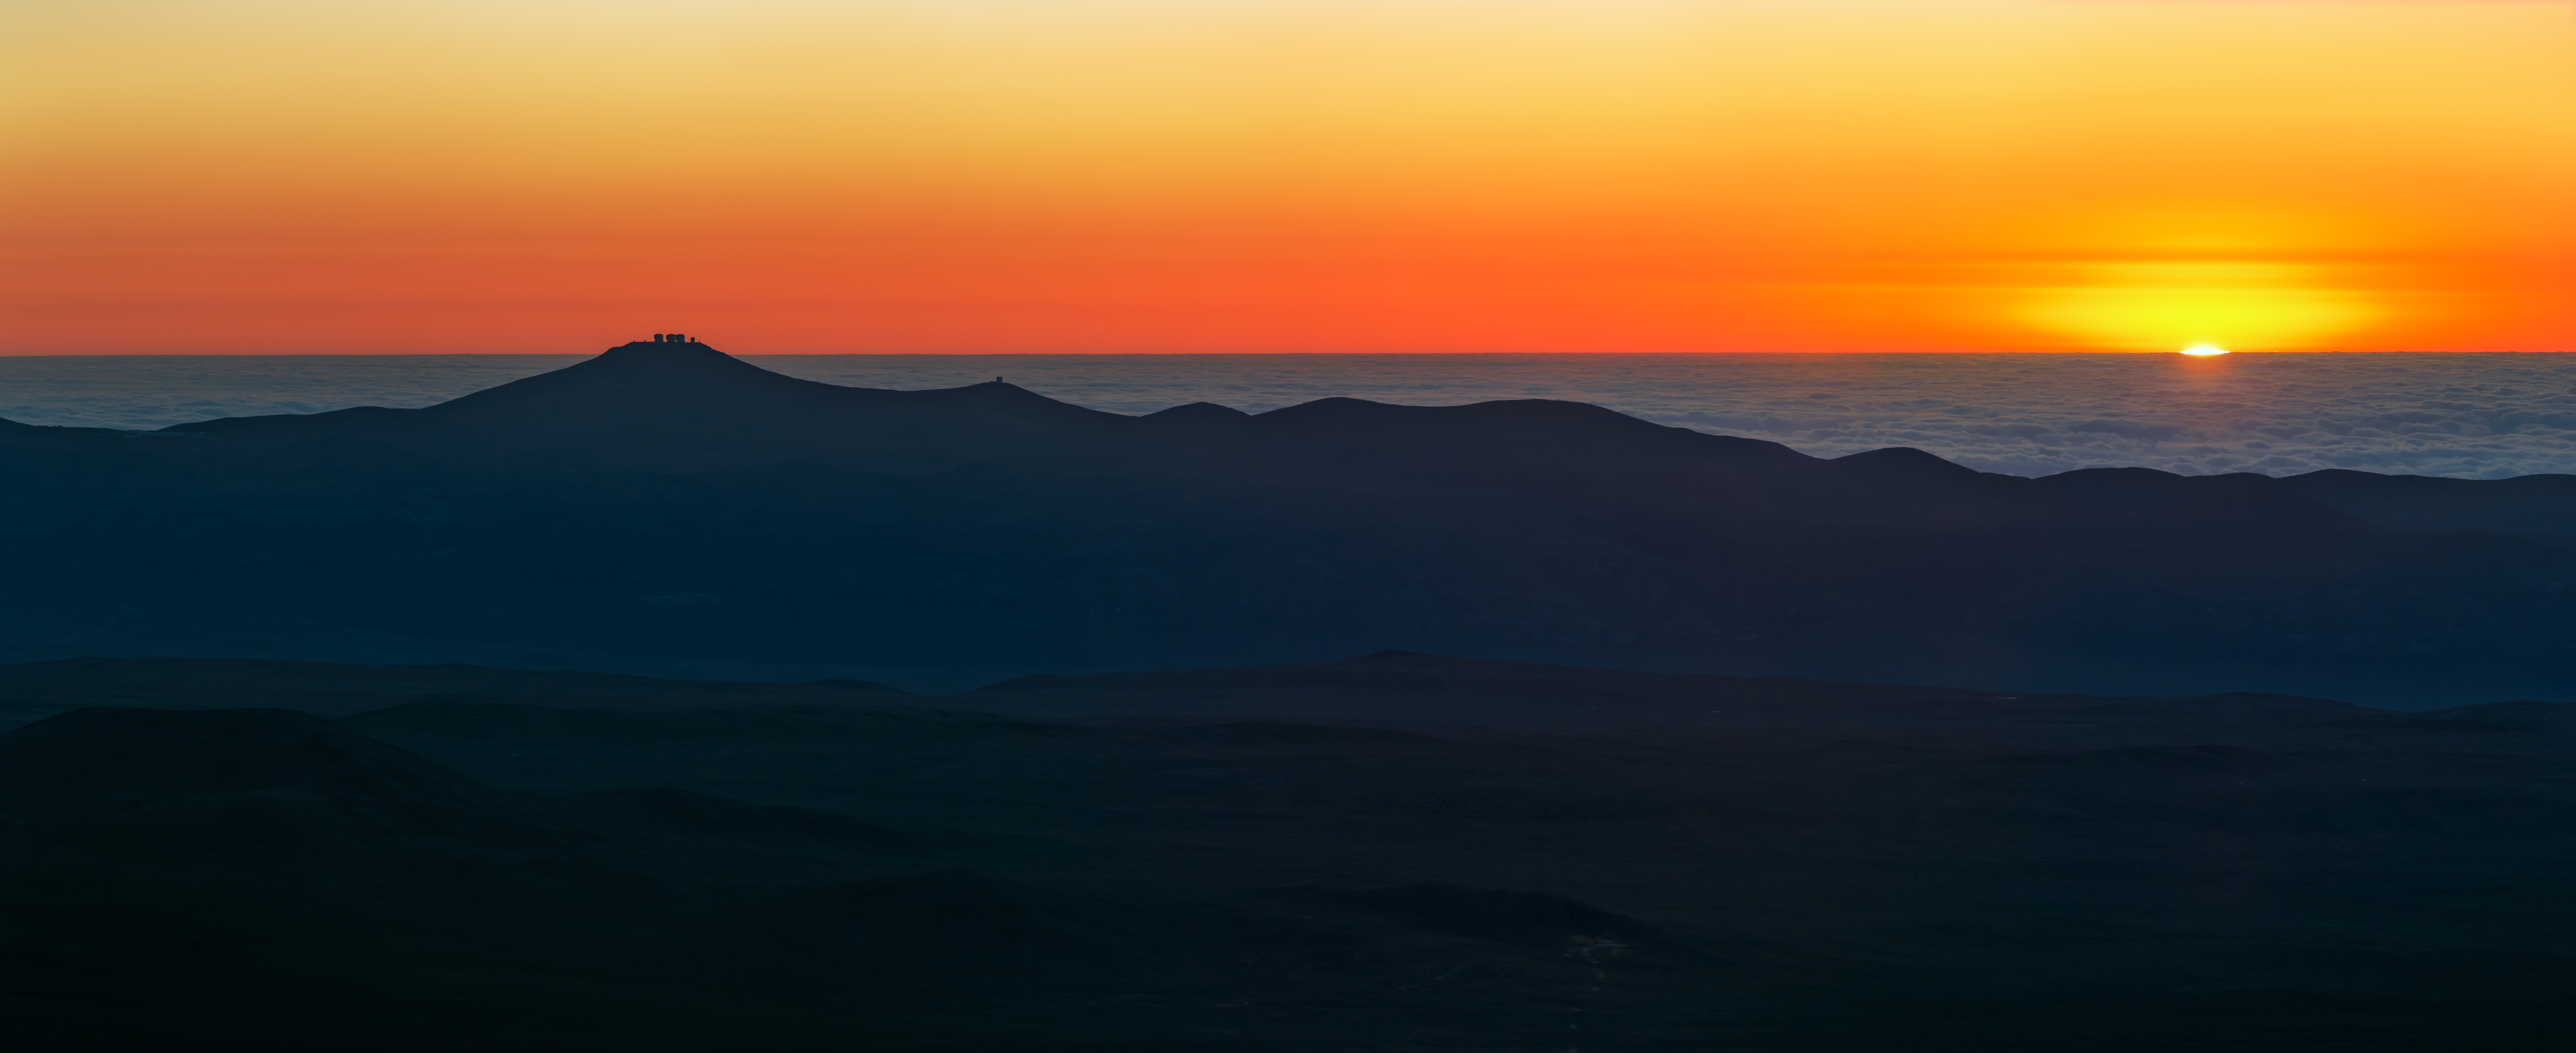

Deep fiery sunset at Paranal

A deep, fiery sunset at Paranal caught in this UHD panorama. ESO's VLT platform can be seen high on Cerro Paranal in shadow (left). Taken during the ESO Ultra HD Expedition.

Credit: ESO/B. Tafreshi (twanight.org)